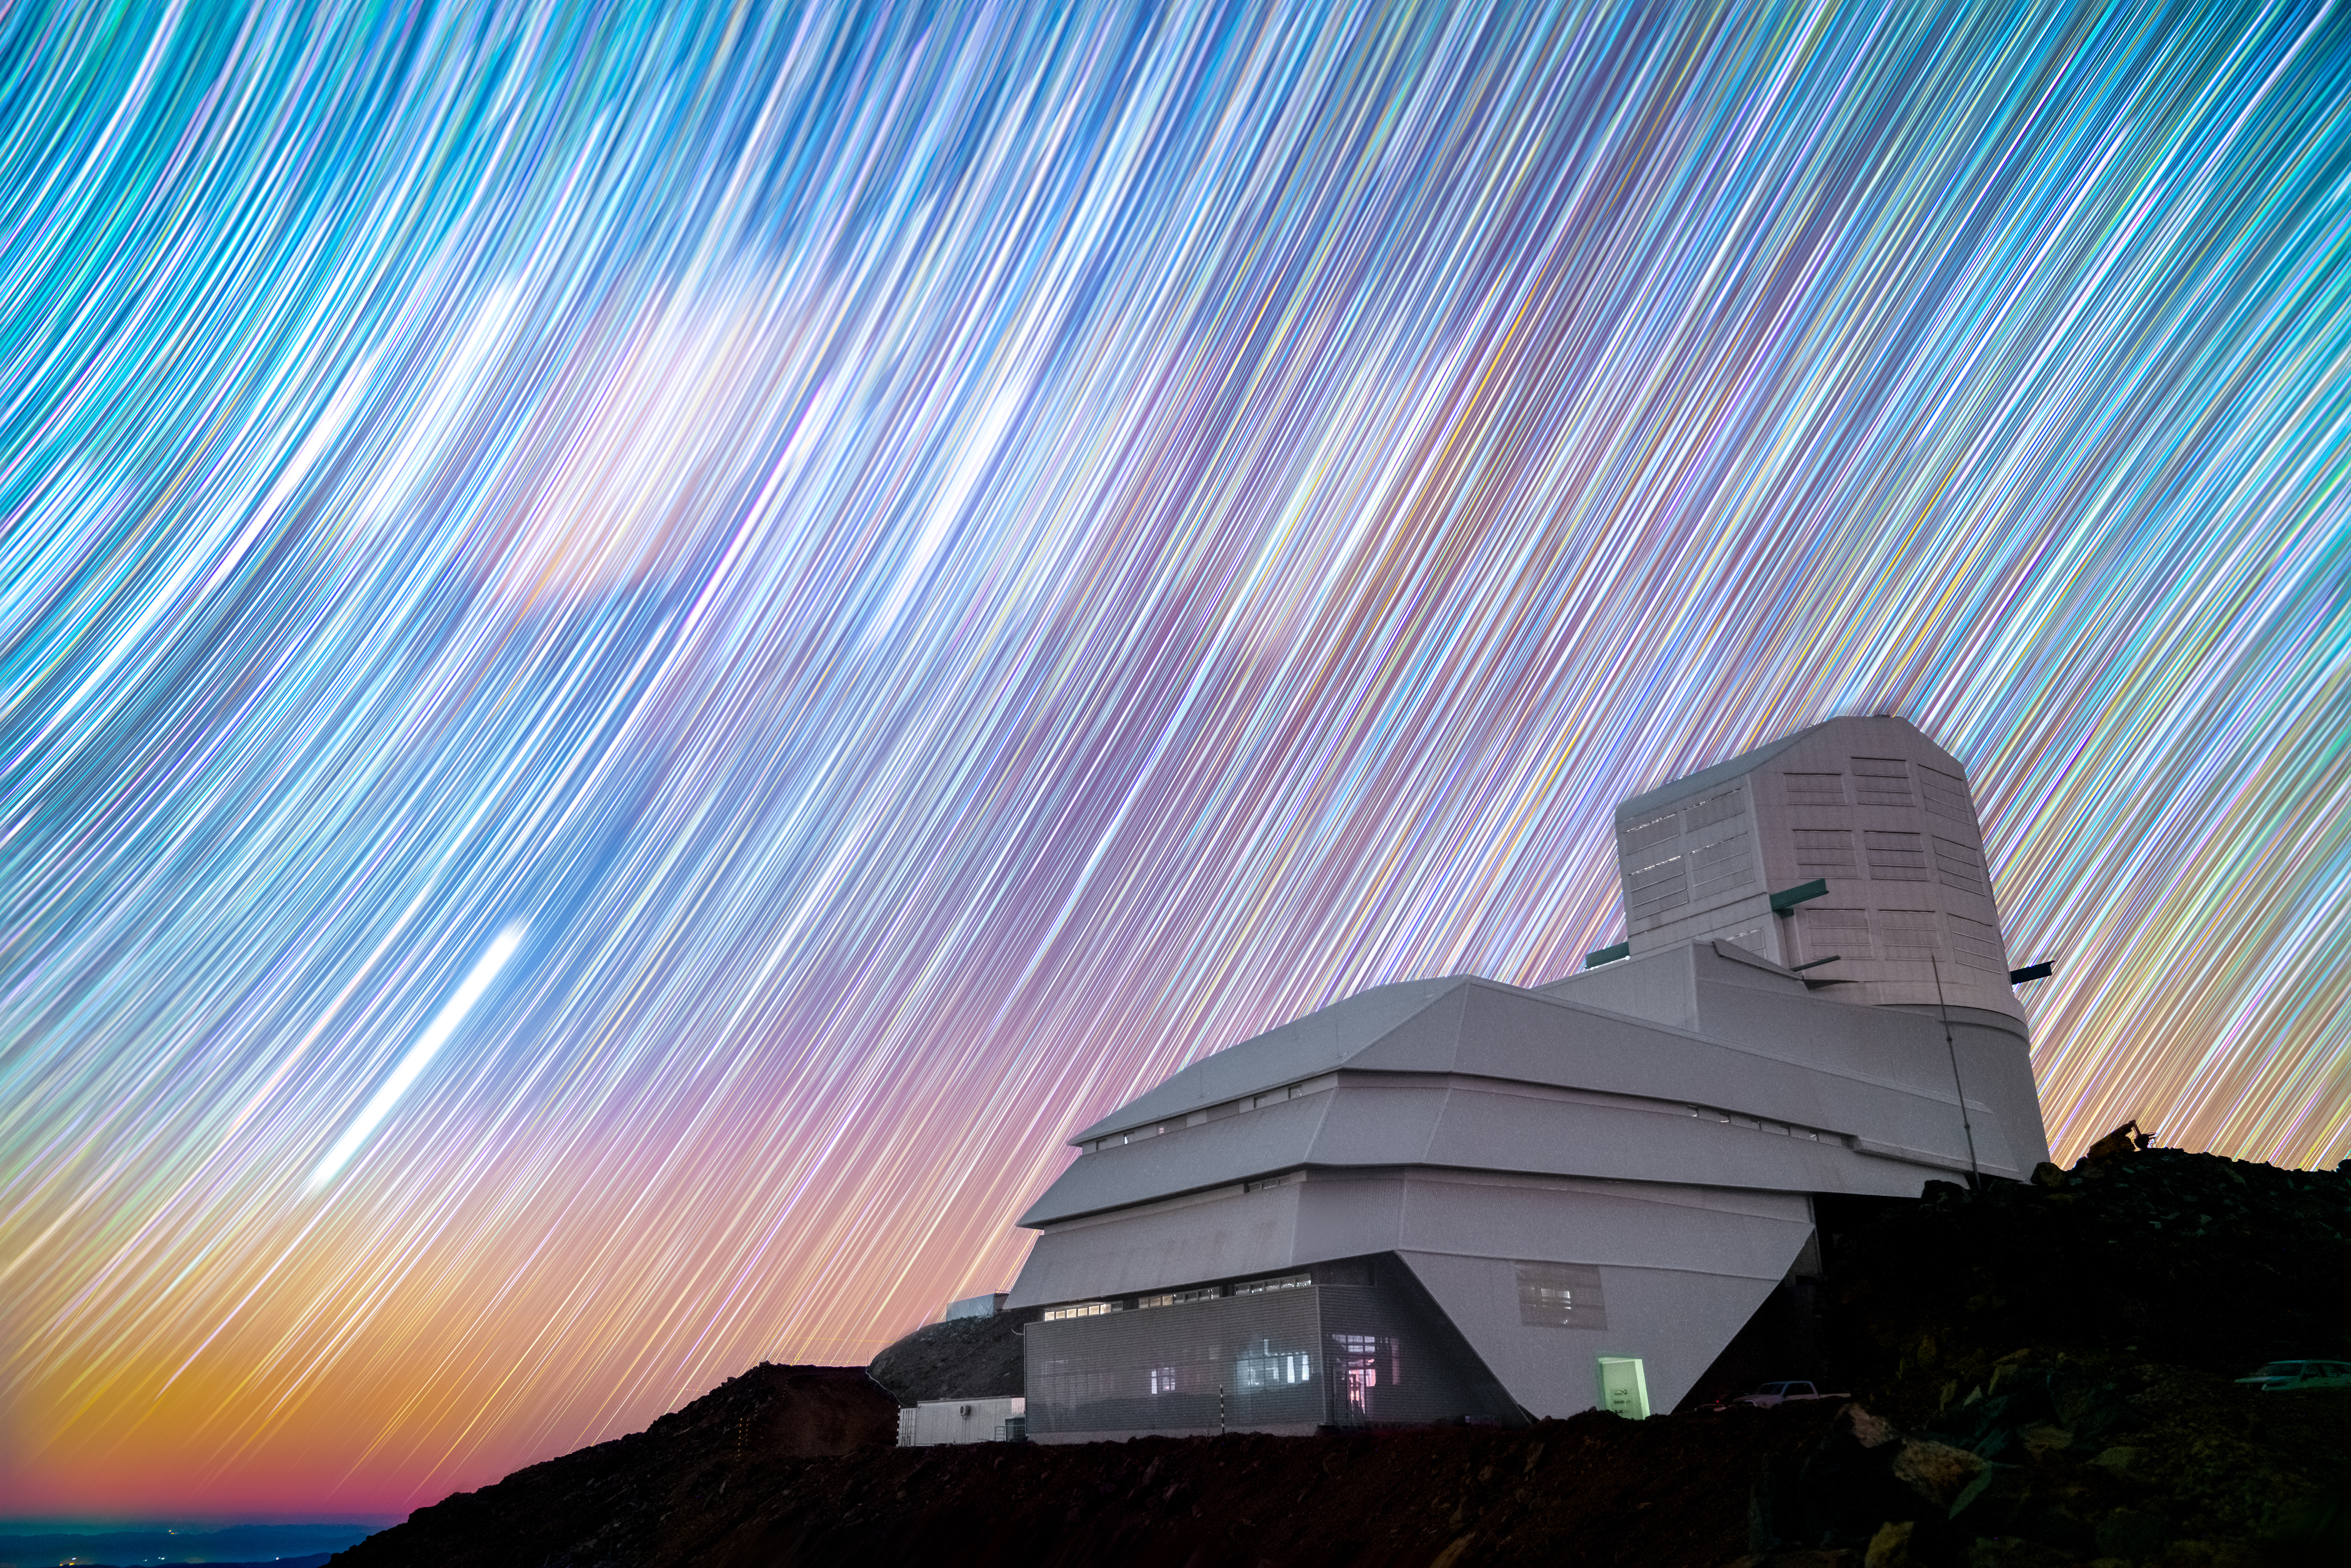

All (Star) Trails Lead to Rubin

Countless star trails appear as colorful brushstrokes spread across the night sky above NSF–DOE Vera C. Rubin Observatory, jointly funded by the U.S. National Science Foundation (NSF) and the U.S. Department of Energy (DOE) Office of Science. This mesmerizing image was created using long-exposure photography, a technique in which a photographer allows light to enter their camera lens for a period of several minutes to several hours. The camera captures the subject’s movements, and the resulting image shows the flow of time in a single shot.

During its decade-long Legacy Survey of Space and Time (LSST) Rubin will use a technique known as difference imaging: equipped with the largest camera ever built, Rubin will image the southern sky every few nights. Scientists will stack the best images in each filter each year into ultra-long exposures and create template images of the southern sky. When this template is compared to individual images, scientists will be able to identify ‘movements’ in the night sky, such as new supernovae or the 'pulsations' of variable stars. After 10 years and thousands of exposures, Rubin will produce an unprecedented ultra-wide, ultra-high-definition, time-lapse record of our Universe — the ultimate movie of the night sky.

This image was captured by Hernán Stockebrand, a NOIRLab Audiovisual Ambassador.

Credit: NSF–DOE Vera C. Rubin Observatory/NOIRLab/SLAC/AURA/H. Stockebrand